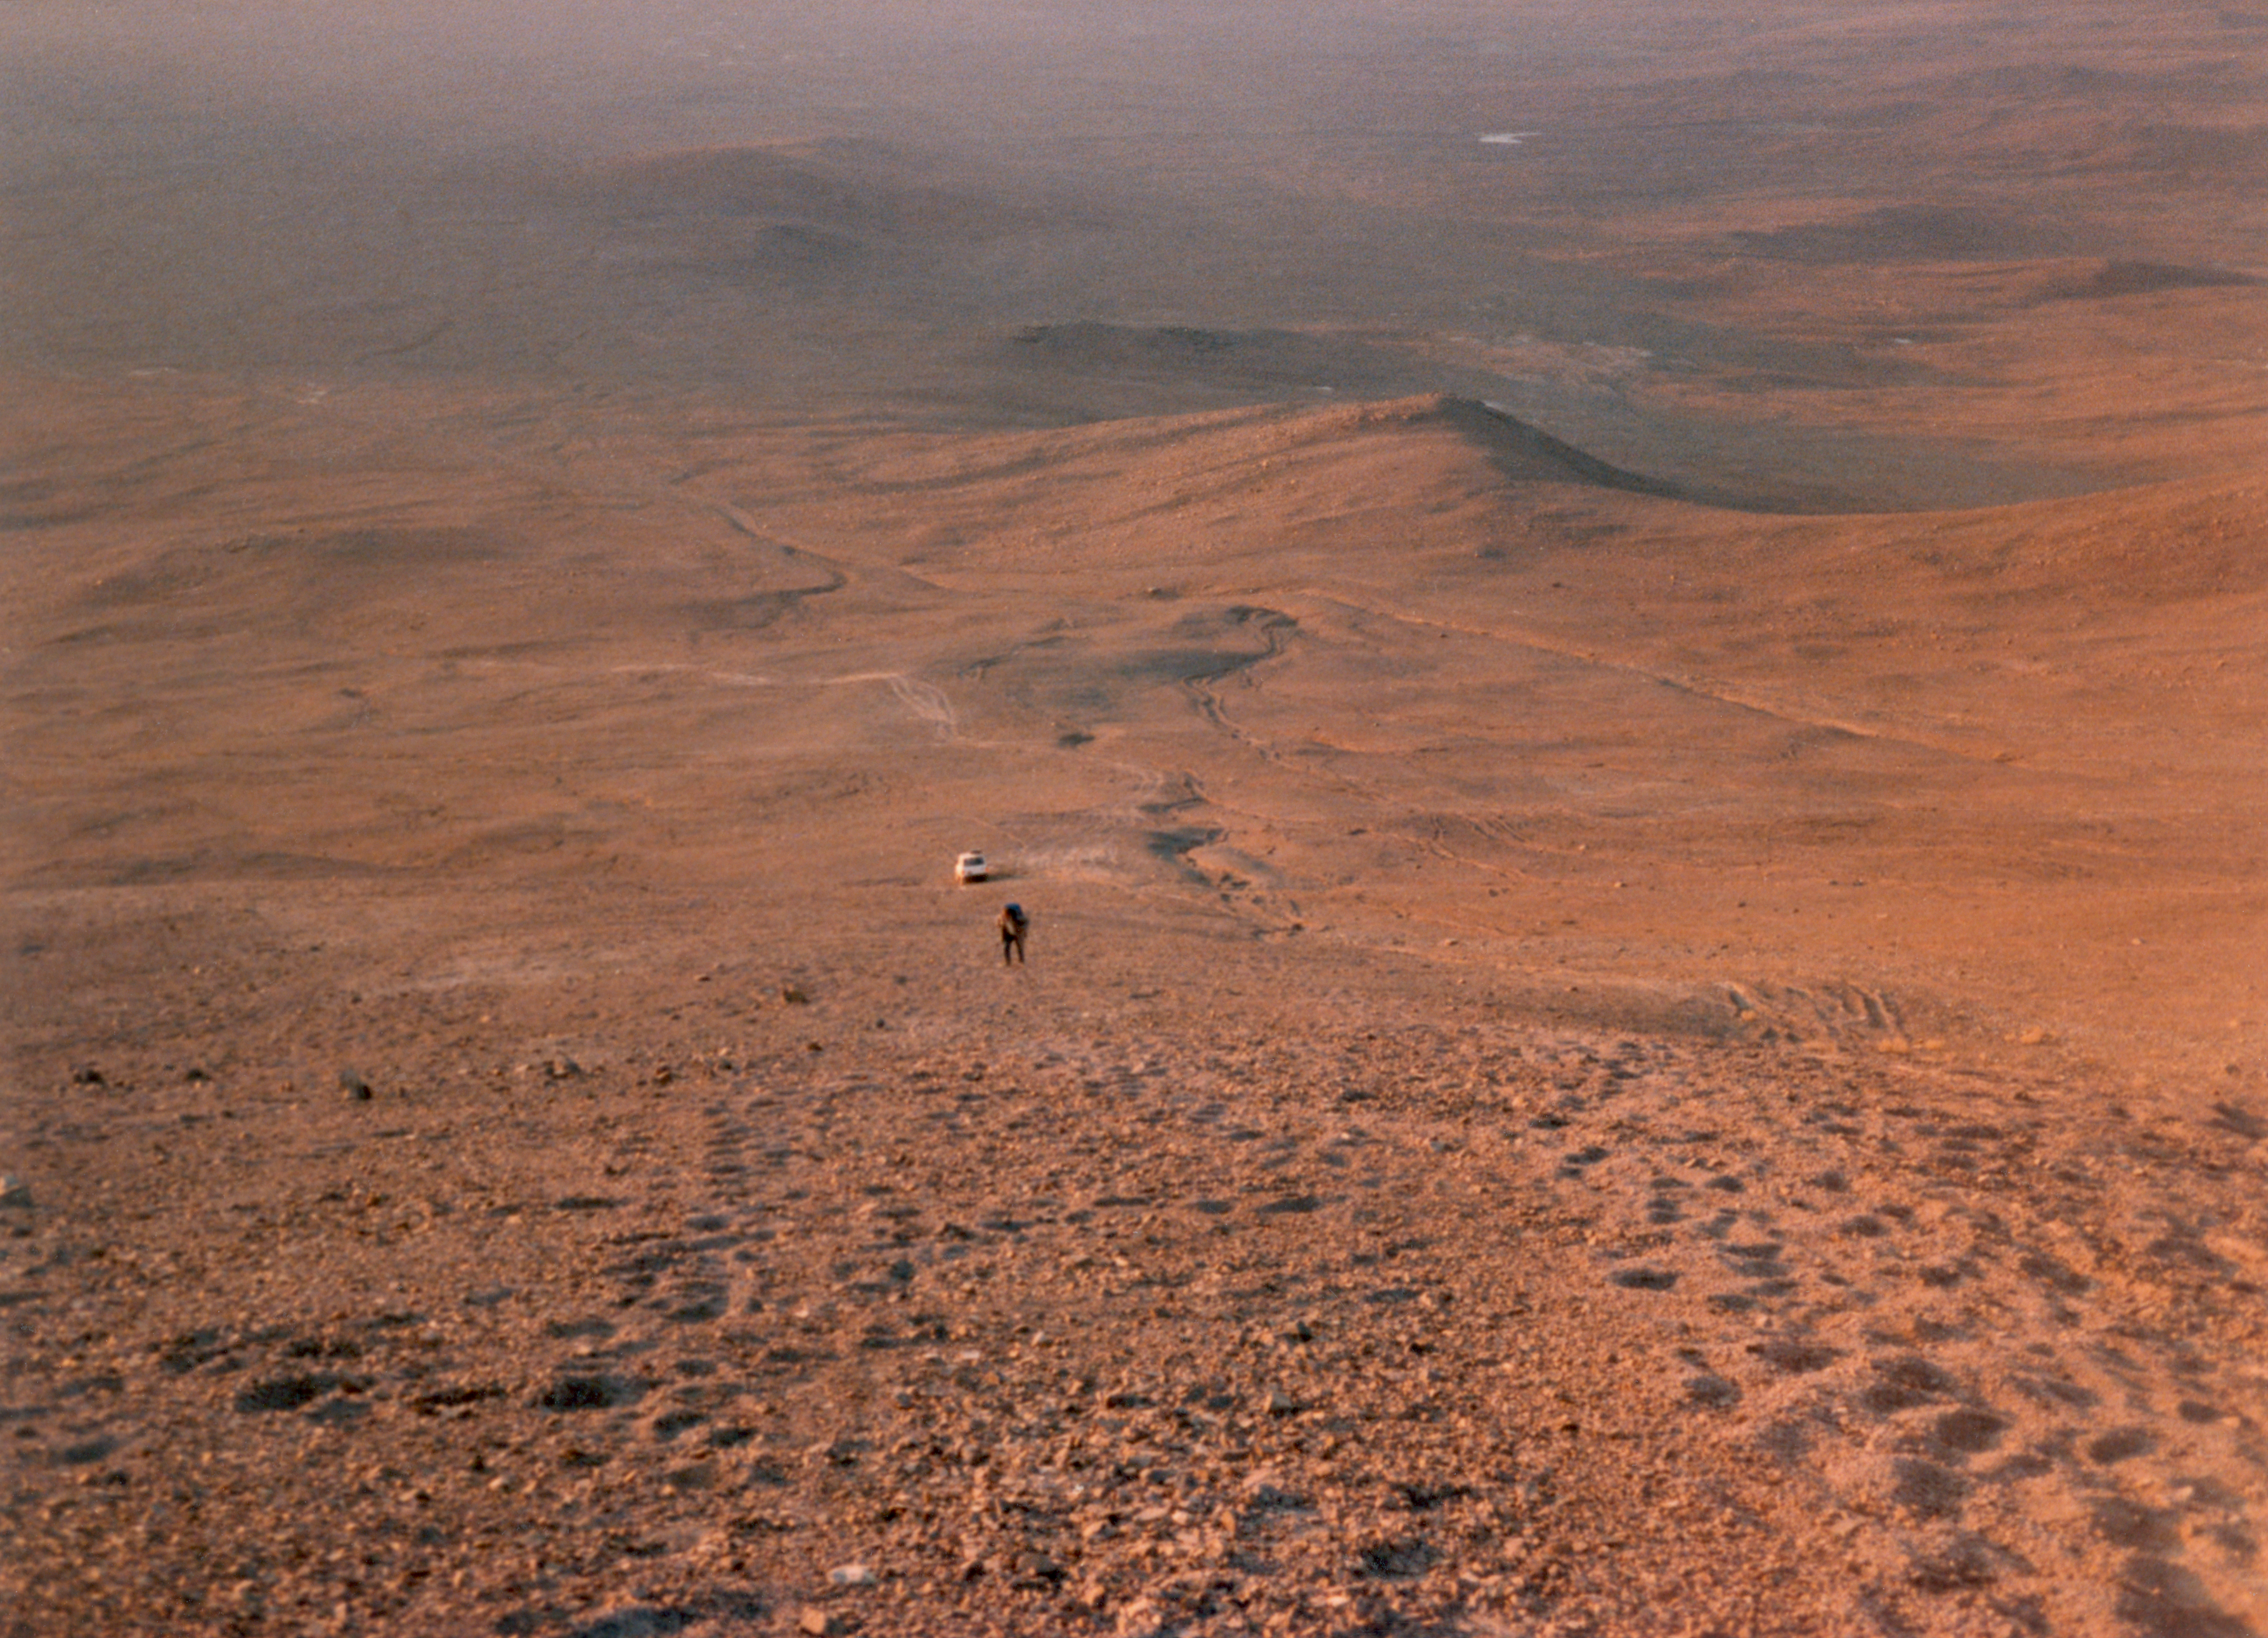

VLT site test Cerro Armazones

The site for the very large telescope was carefully chosen on the basis of astroclimatology data. Astroclimatology is the study of weather conditions for astronomical observations. In addition to the usual cloud and wind, other parameters are also considered, such as seeing (the atmospheric turbulence) and the water vapour content. This shows one of the members of the astroclimatology group during site test at Cerro Amazones, the neighbouring mountain of Cerro Paranal in Chile, in 1989.

Credit: ESO